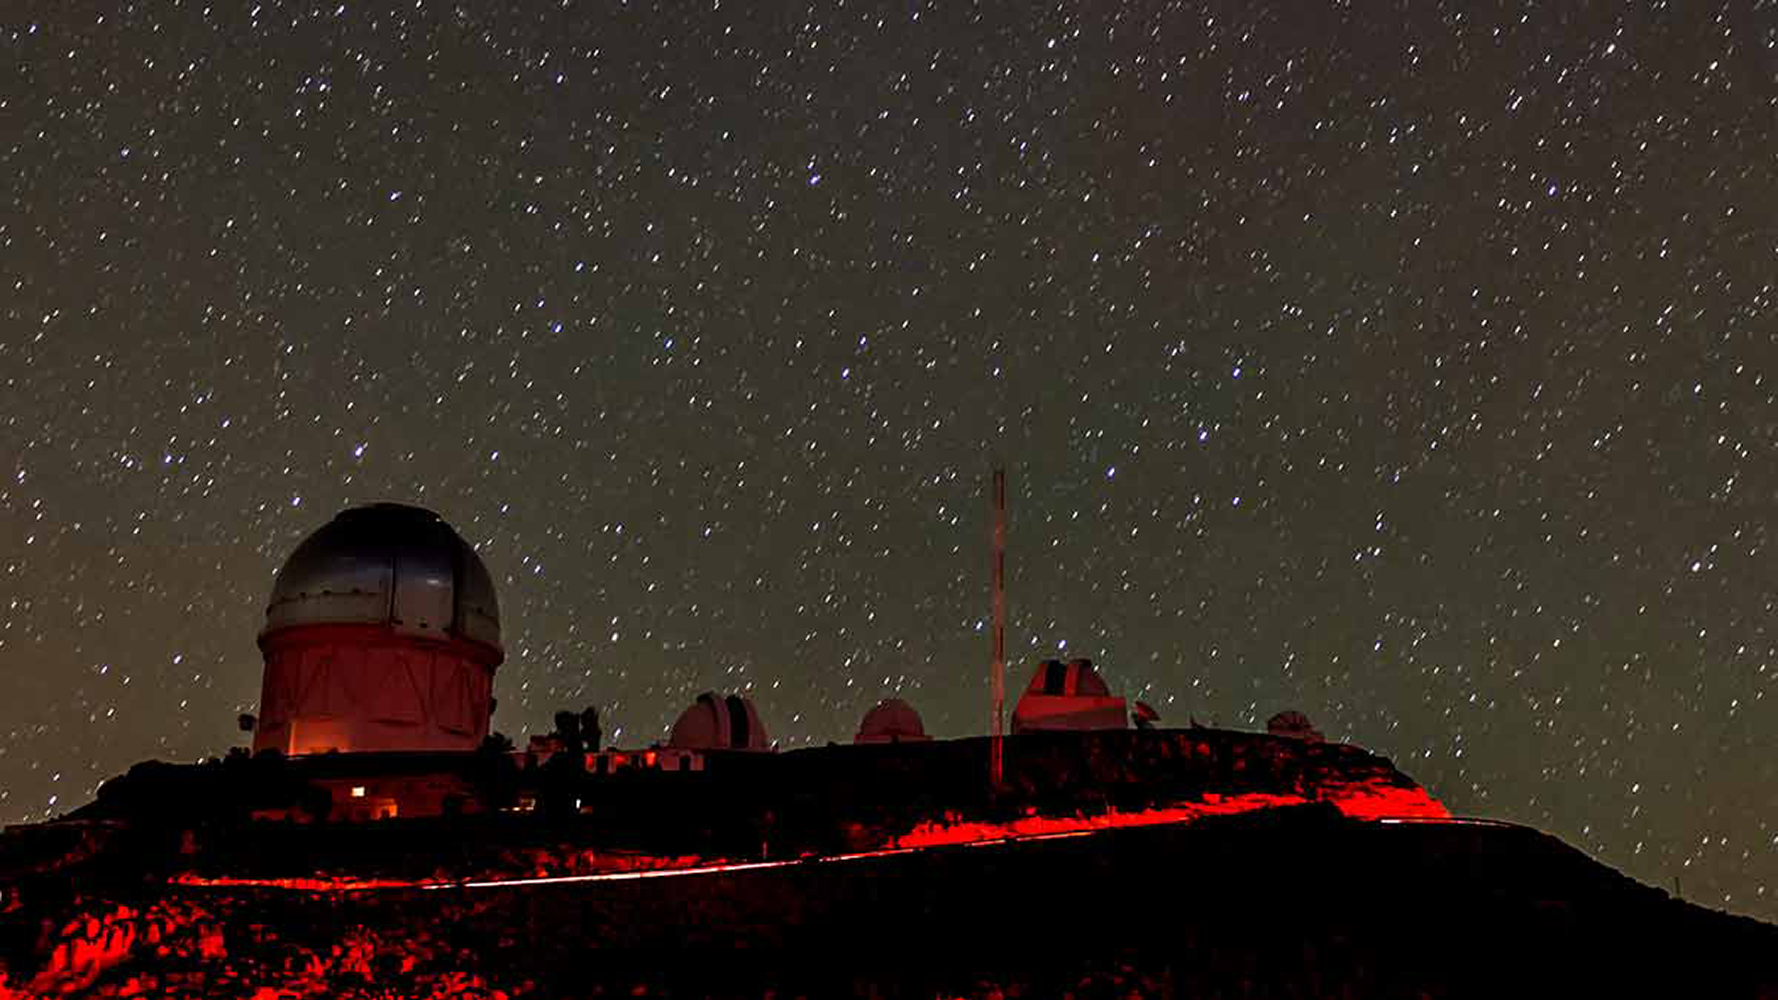

A Flash in the Pan: Exploding Star Shines Bright, Fades Fast

While most supernovae studied to date brighten and fade over a period of weeks, a handful are known to evolve much quicker. KSN2015K reached its maximum brightness in 2 days and faded to half that in only 7 days. To explain the rapid evolution, the discovery team, which includes NOAO astronomers Alfredo Zenteno and Chris Smith, has argued that the star bumped into itself in the explosion!

Credit: R. Hahn; Inset: NASA/JPL-Caltech